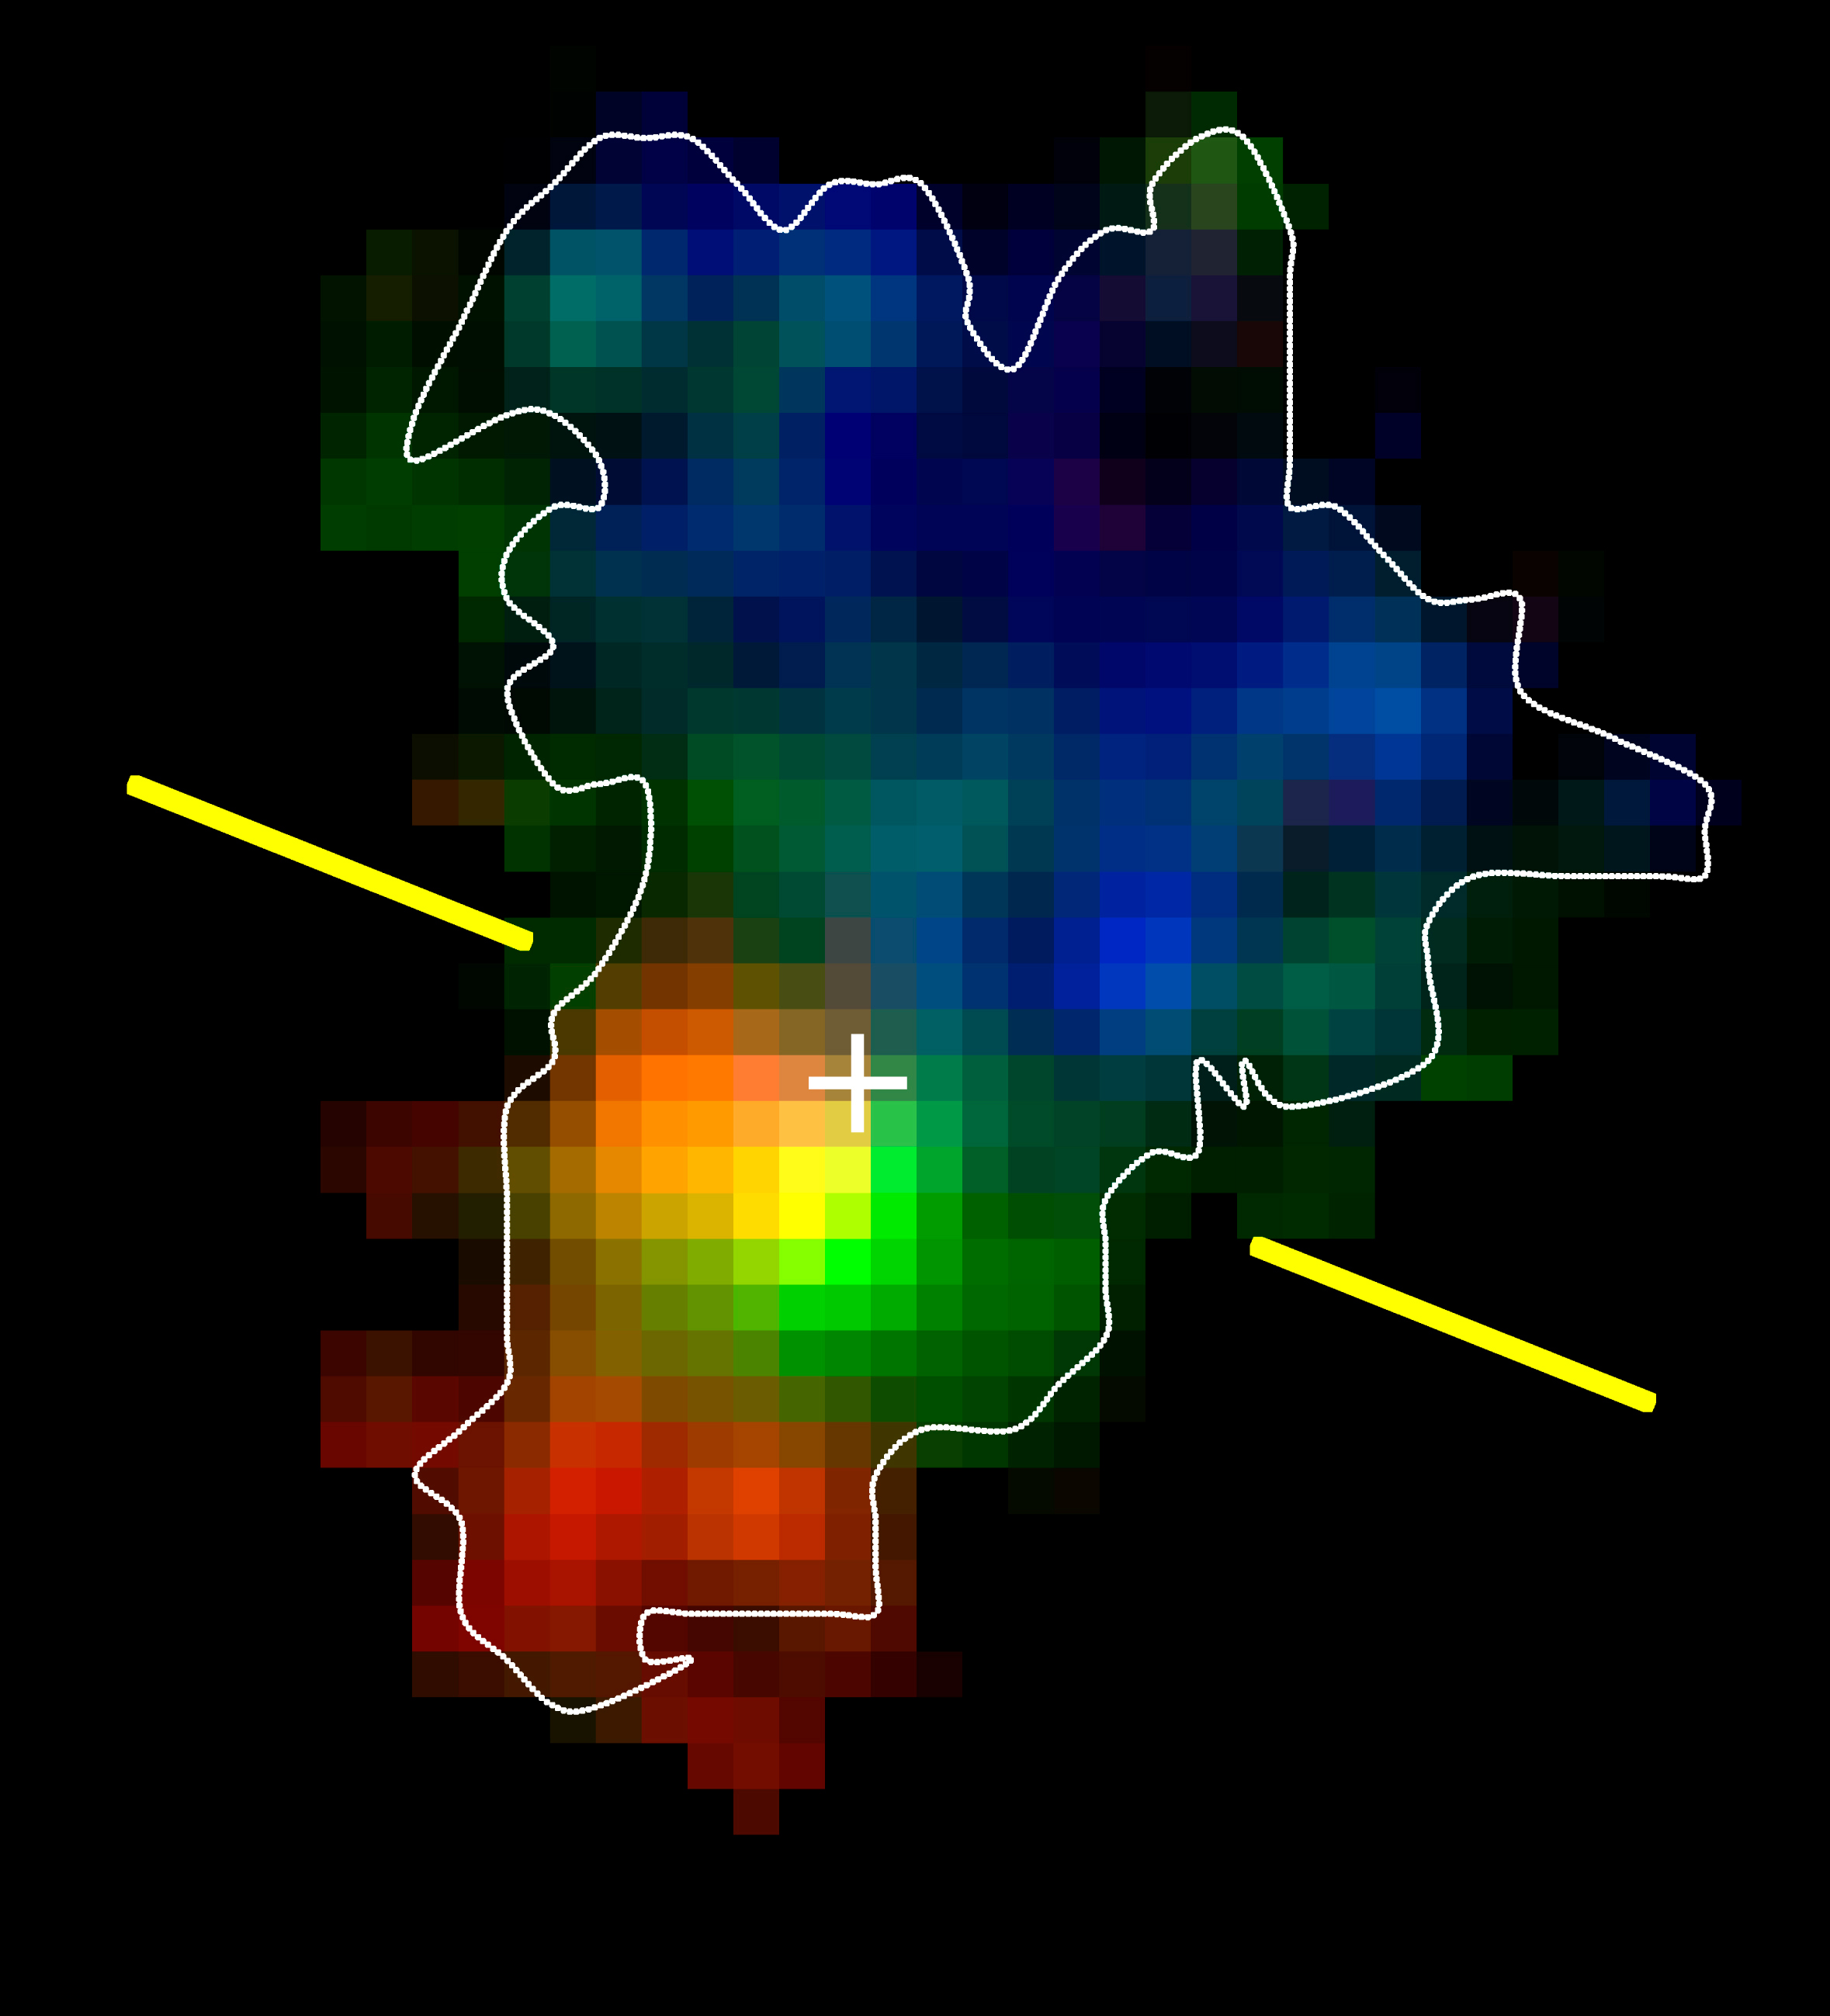

Emission of the galaxy BzK-15504

H-alpha line emission of the galaxy BzK-15504, at cosmological redshift of 2.38, corresponding to a time of 3 billion years after the Big Bang. The colours show whether the ionised gas is moving away from us (red), toward us (blue) or is stationary (green), relative to the overall rest frame of the galaxy. These data, obtained with SINFONI and adaptive optics (resulting in a resolution of 0.15", or 4,000 light years at the distance of the galaxy), show for the first time very clearly the gas motions in such a distant galaxy in the Early Universe. The galaxy appears to be a disc, like our Milky Way, and rotates at 230 km/s about the yellow axis, which is centred on the nucleus of the galaxy (white cross).

Credit: ESO